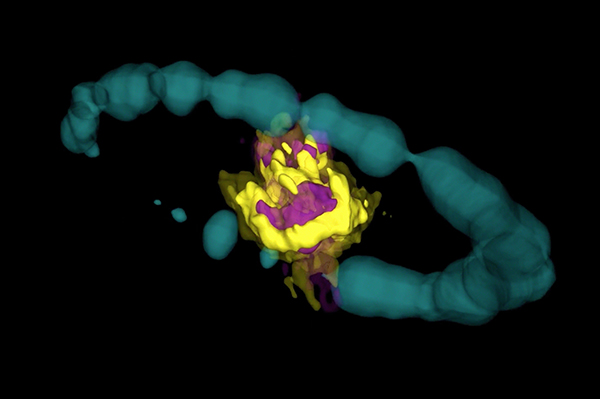

Remnant of Supernova 1987A

Remnant of Supernova 1987A as seen by ALMA. Purple area indicates emission from SiO molecules. Yellow area is emission from CO molecules. The blue ring is actual Hubble data (H-alpha) that has been artificially expanded into 3-D.

Credit: ALMA (ESO/NAOJ/NRAO); R. Indebetouw